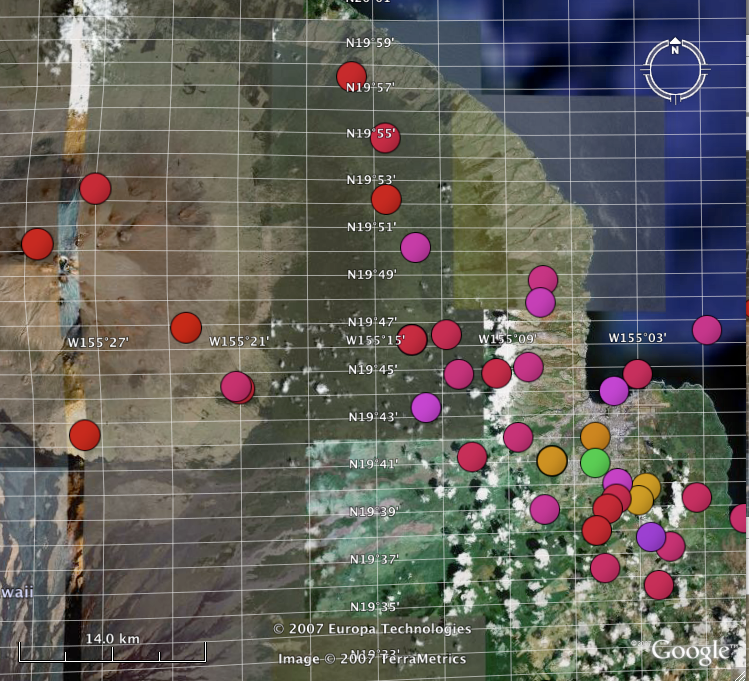

Classic and Digital Versions of GLOBE at Night Thrive in 2007

How bright is your sky at night? For Tucson, Washington DC, Hilo, Richmond and a few towns in New Jersey, sky brightness measurements by citizen-scientists show a consistent pattern: gradients from bright-to-dark as one moves from the city center to outlying areas. Stay tuned for more from the GLOBE at Night program.

Credit: C. Peruta, C. E. Walker and NOAO/AURA/NSF